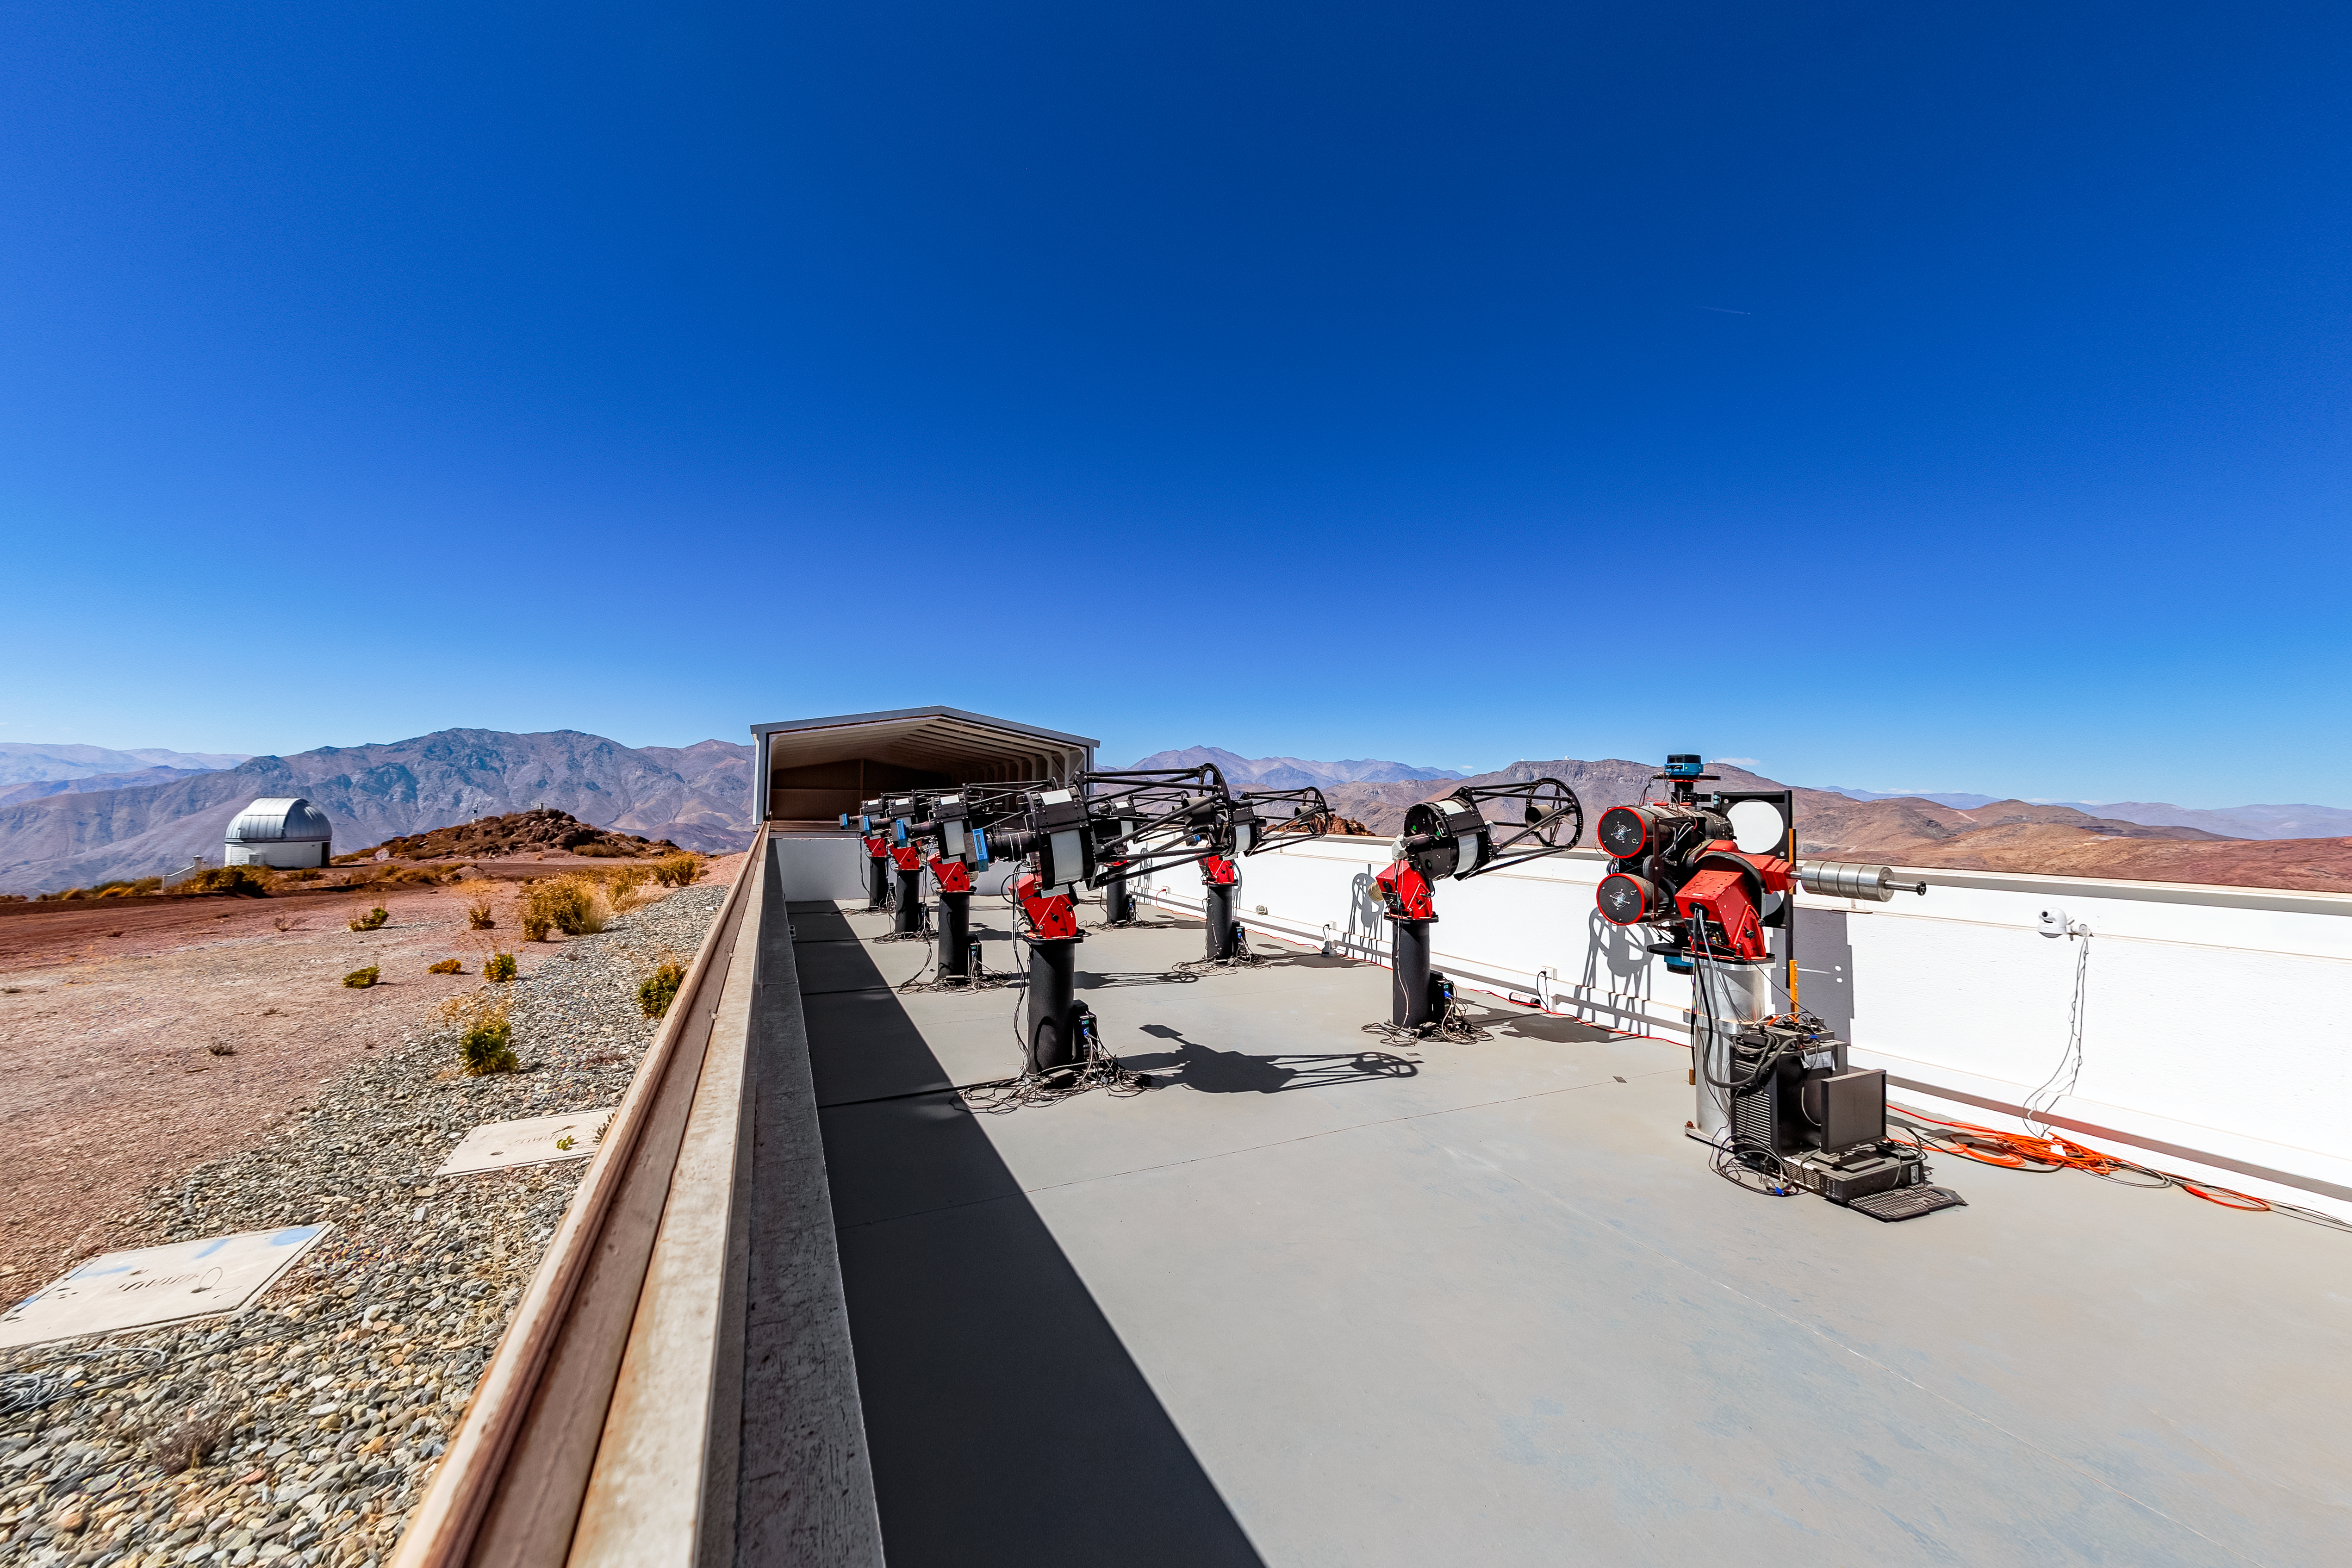

MEarth-South Observatory

The 0.4-meter telescopes of MEarth-South Observatory at Cerro Tololo Inter-American Observatory.

Credit: CTIO/NOIRLab/NSF/AURA